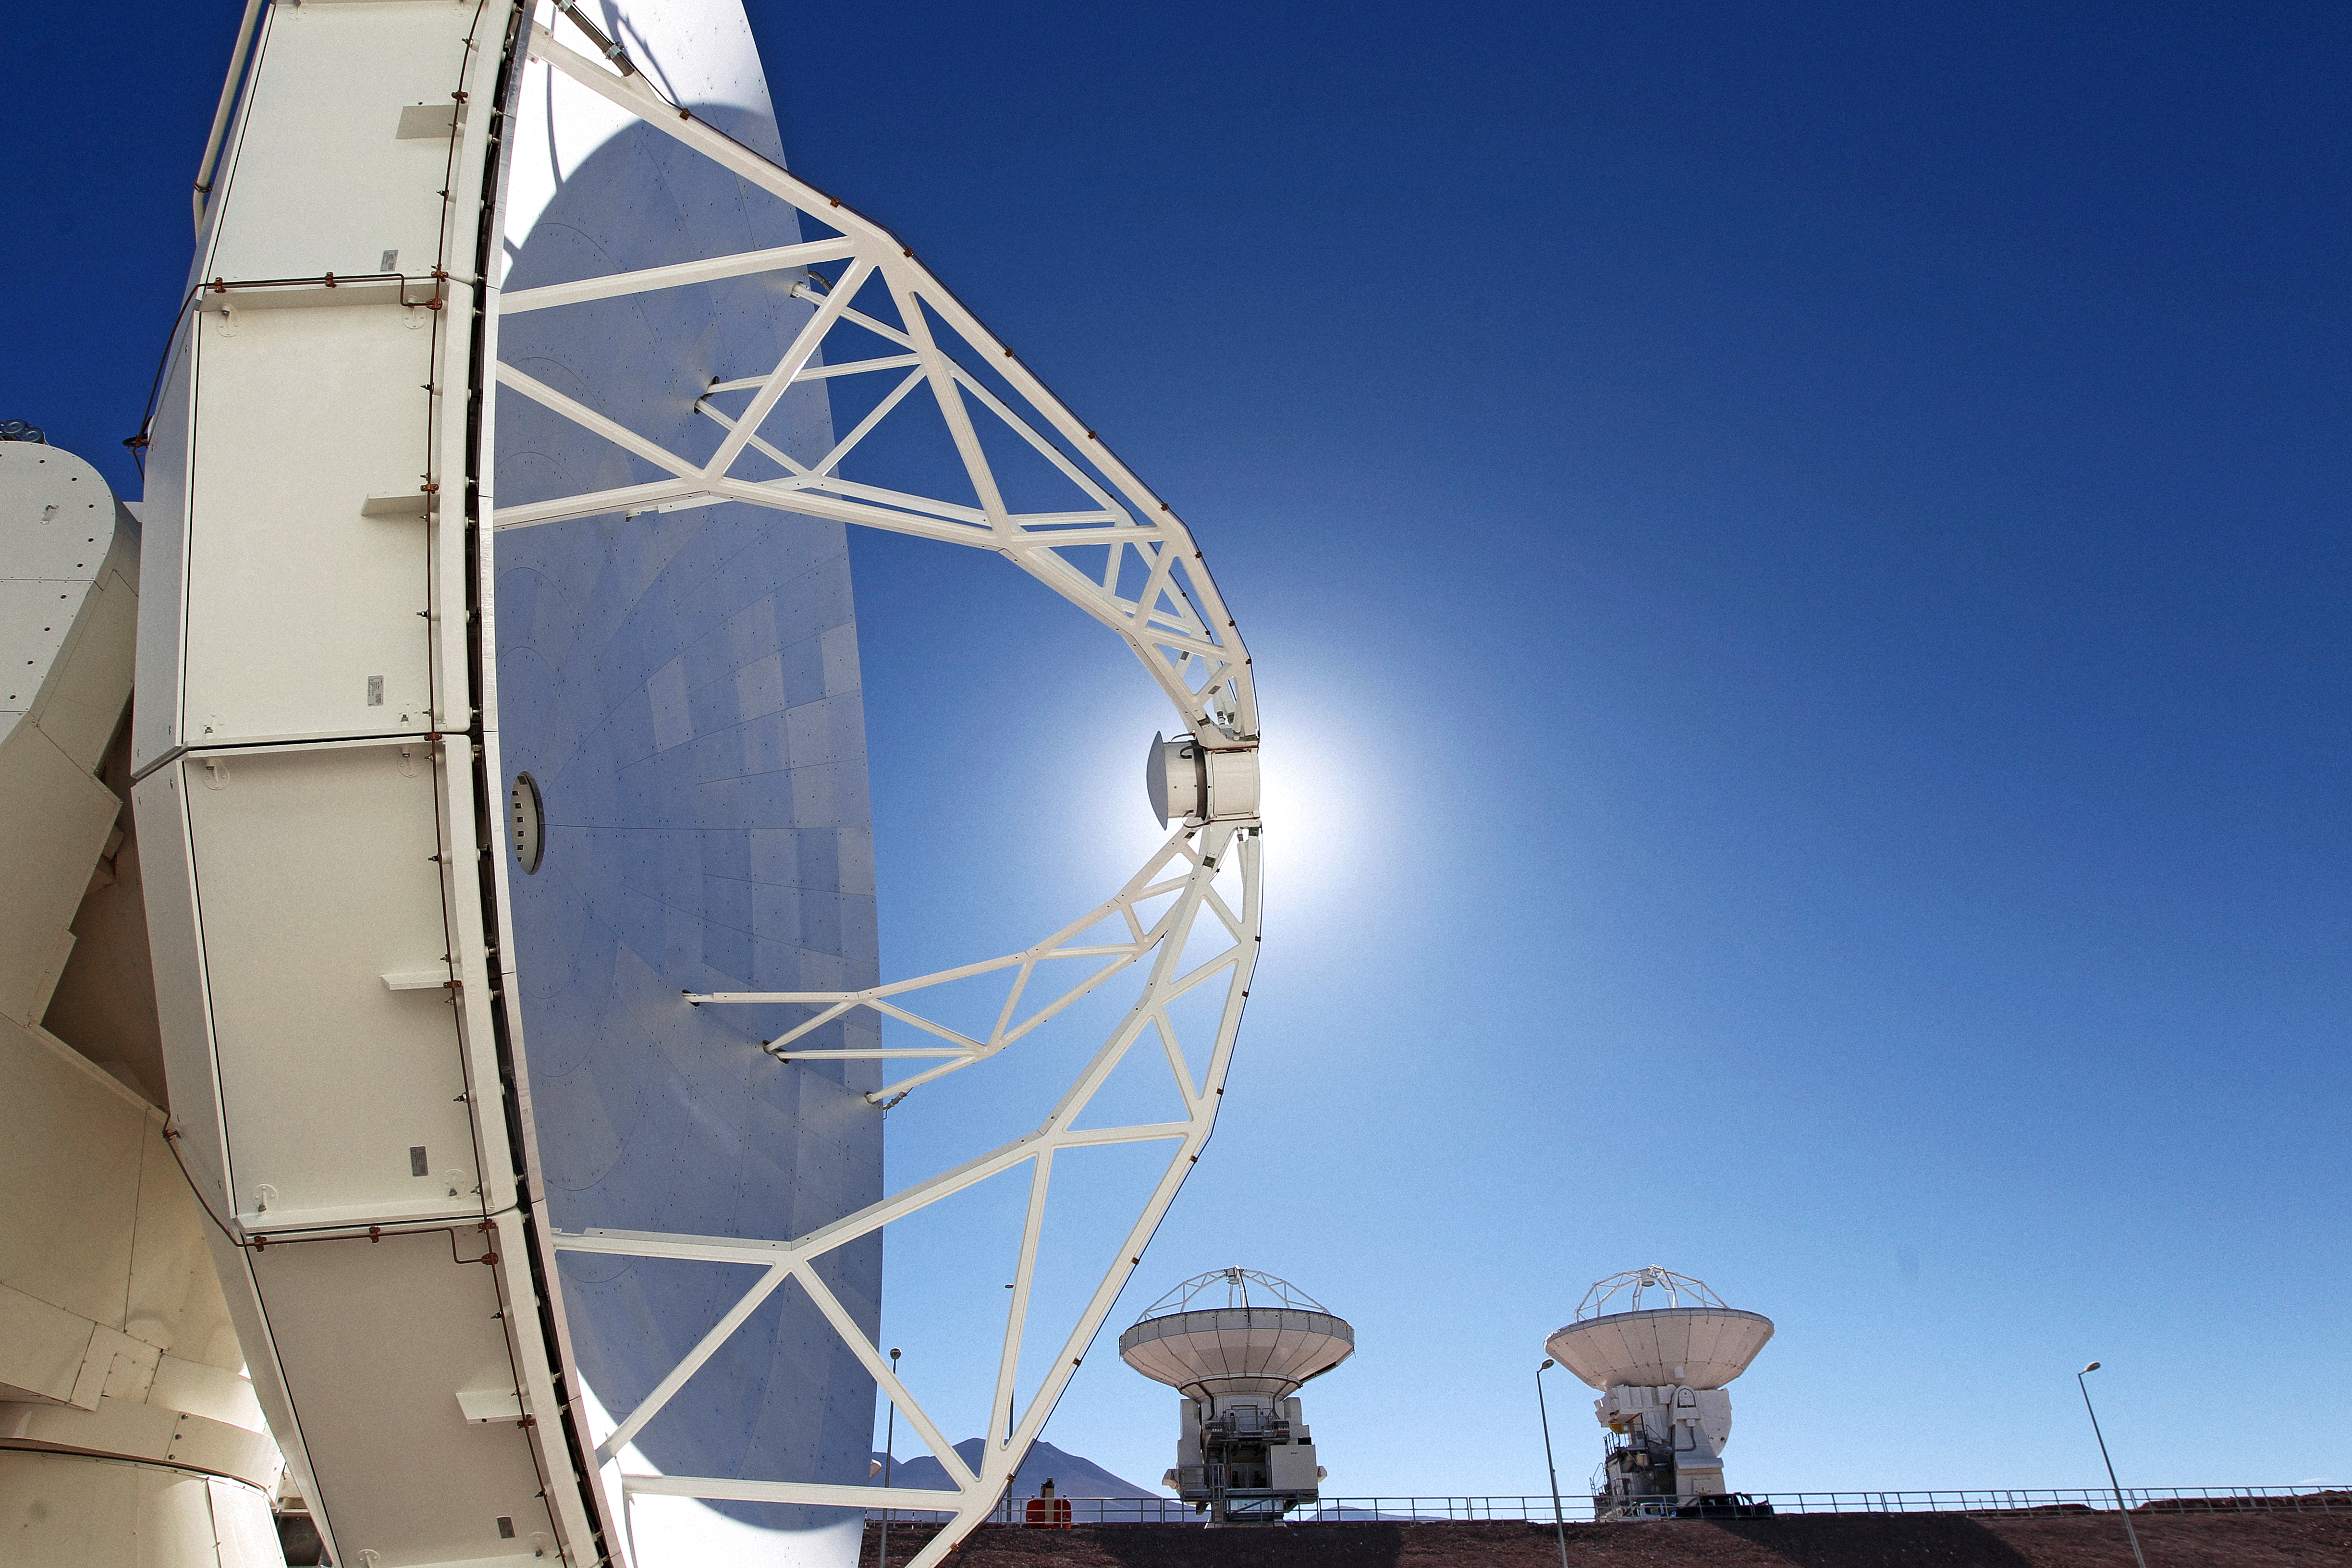

North American ALMA antenna

The Sun shines behind one of the North American antennas at ALMA, the Atacama Large Millimeter-submillimeter Array.

Credit: ESO